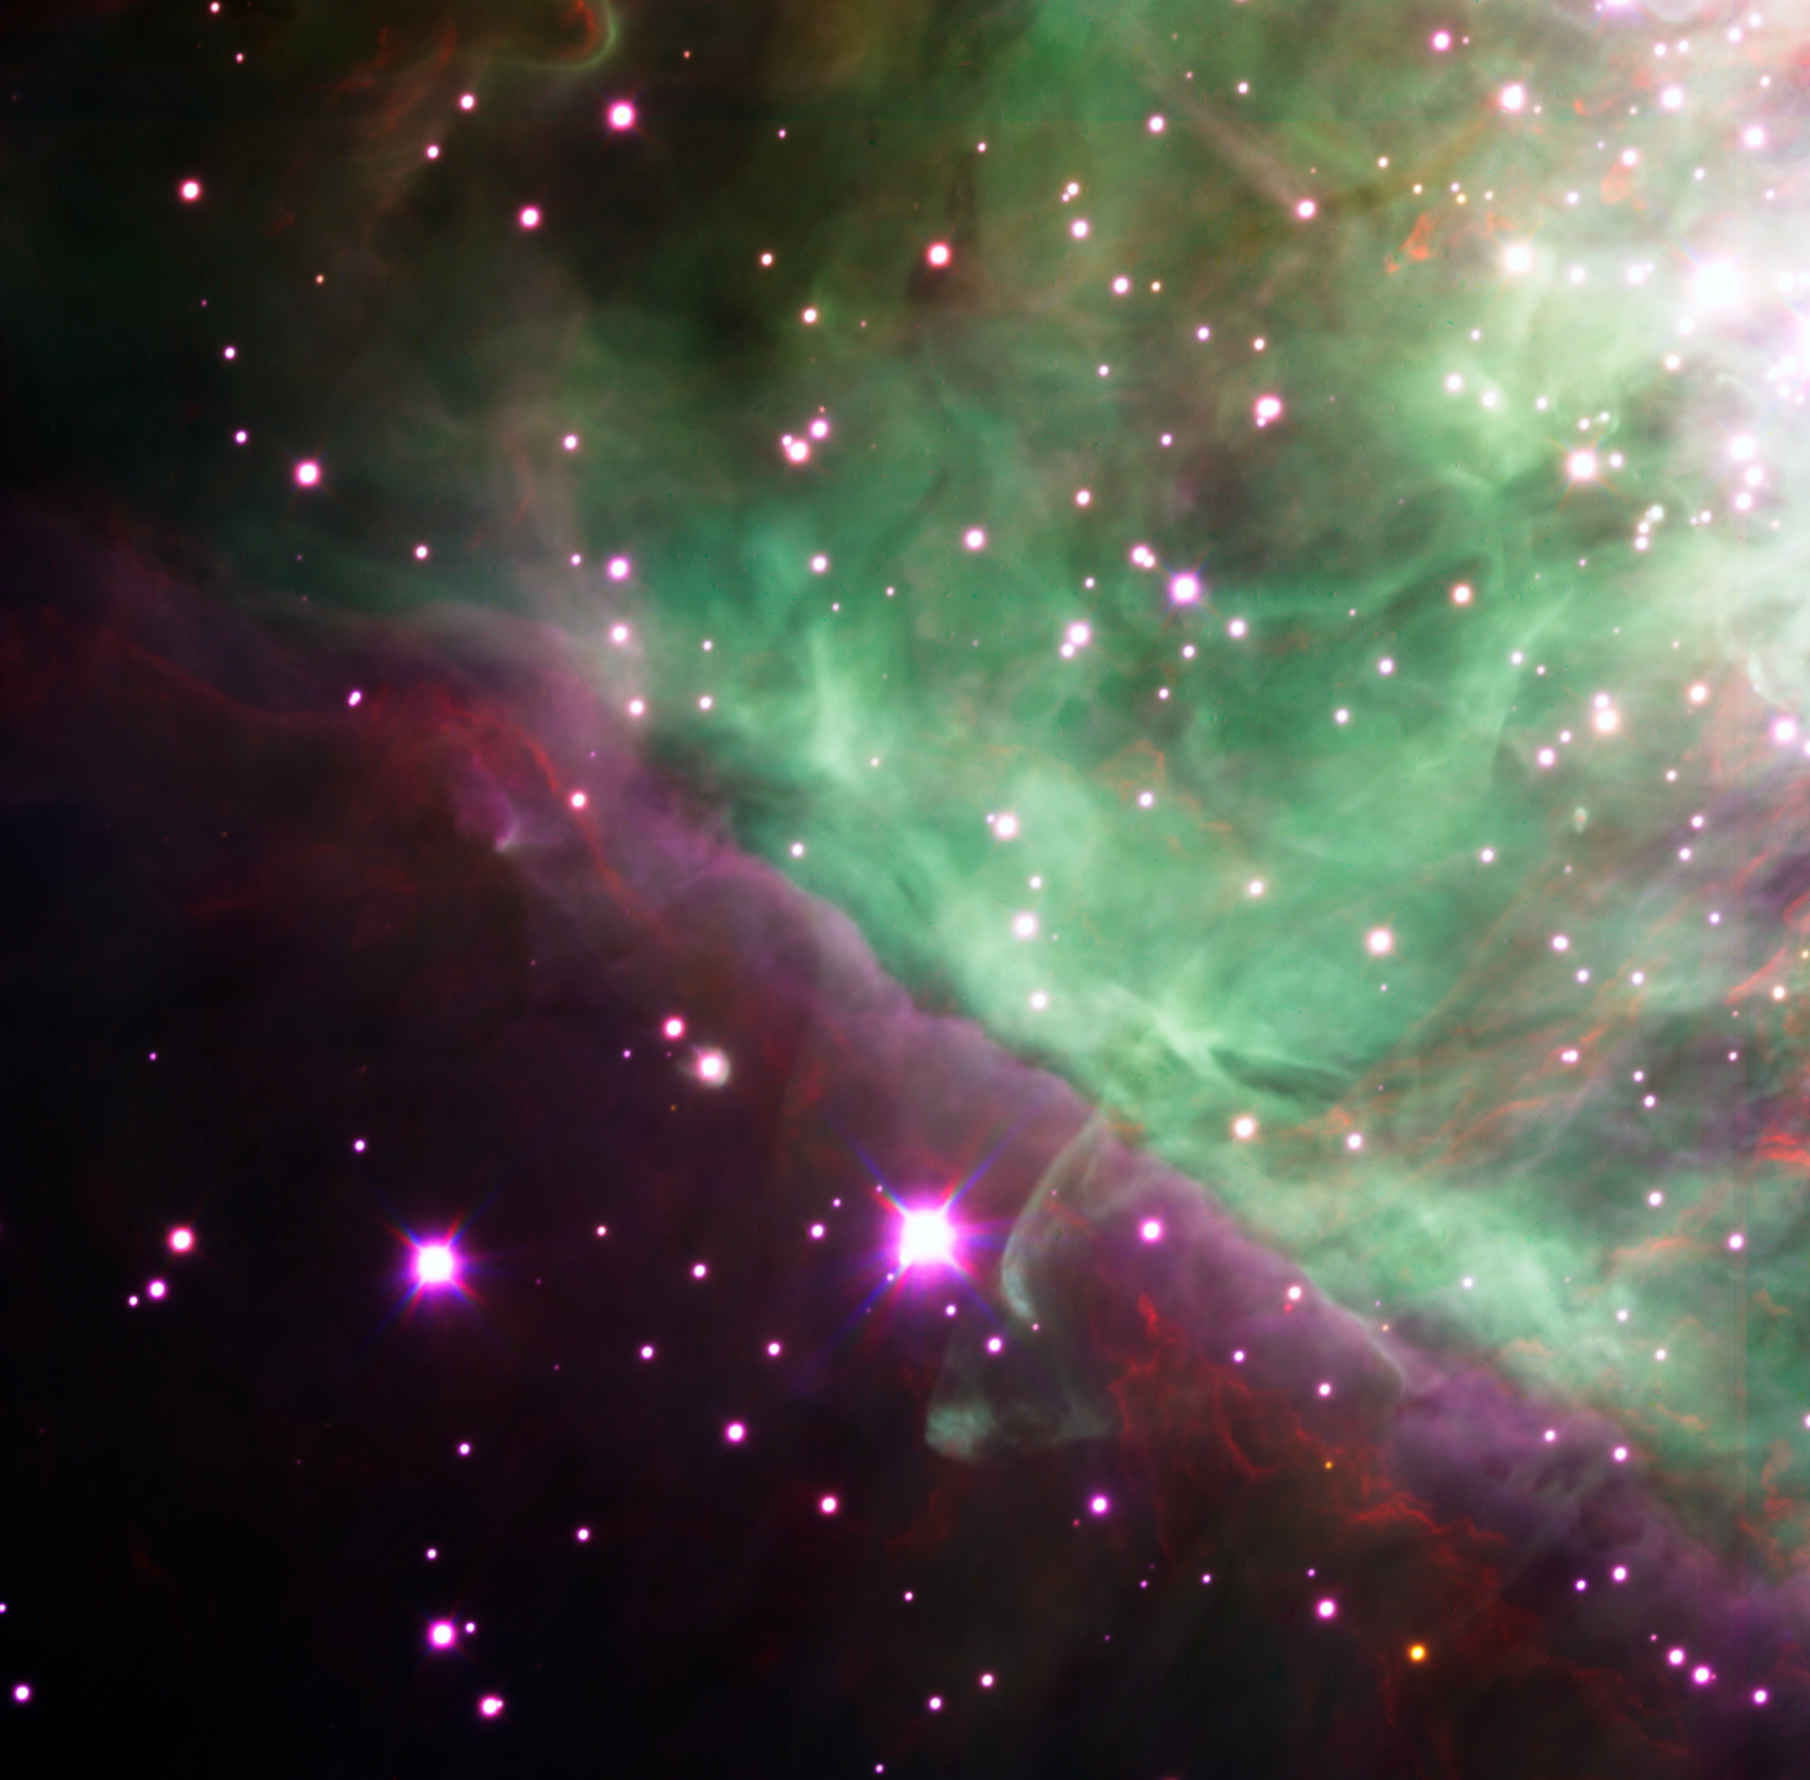

The Orion Nebula spied by Hawk-I

The central region of the Orion Nebula (M42, NGC 1976) as seen in the near-infrared by the High Acuity Wide field K-band Imager (HAWK-I) instrument at ESO's Very Large Telescope at Paranal.

Credit: ESO